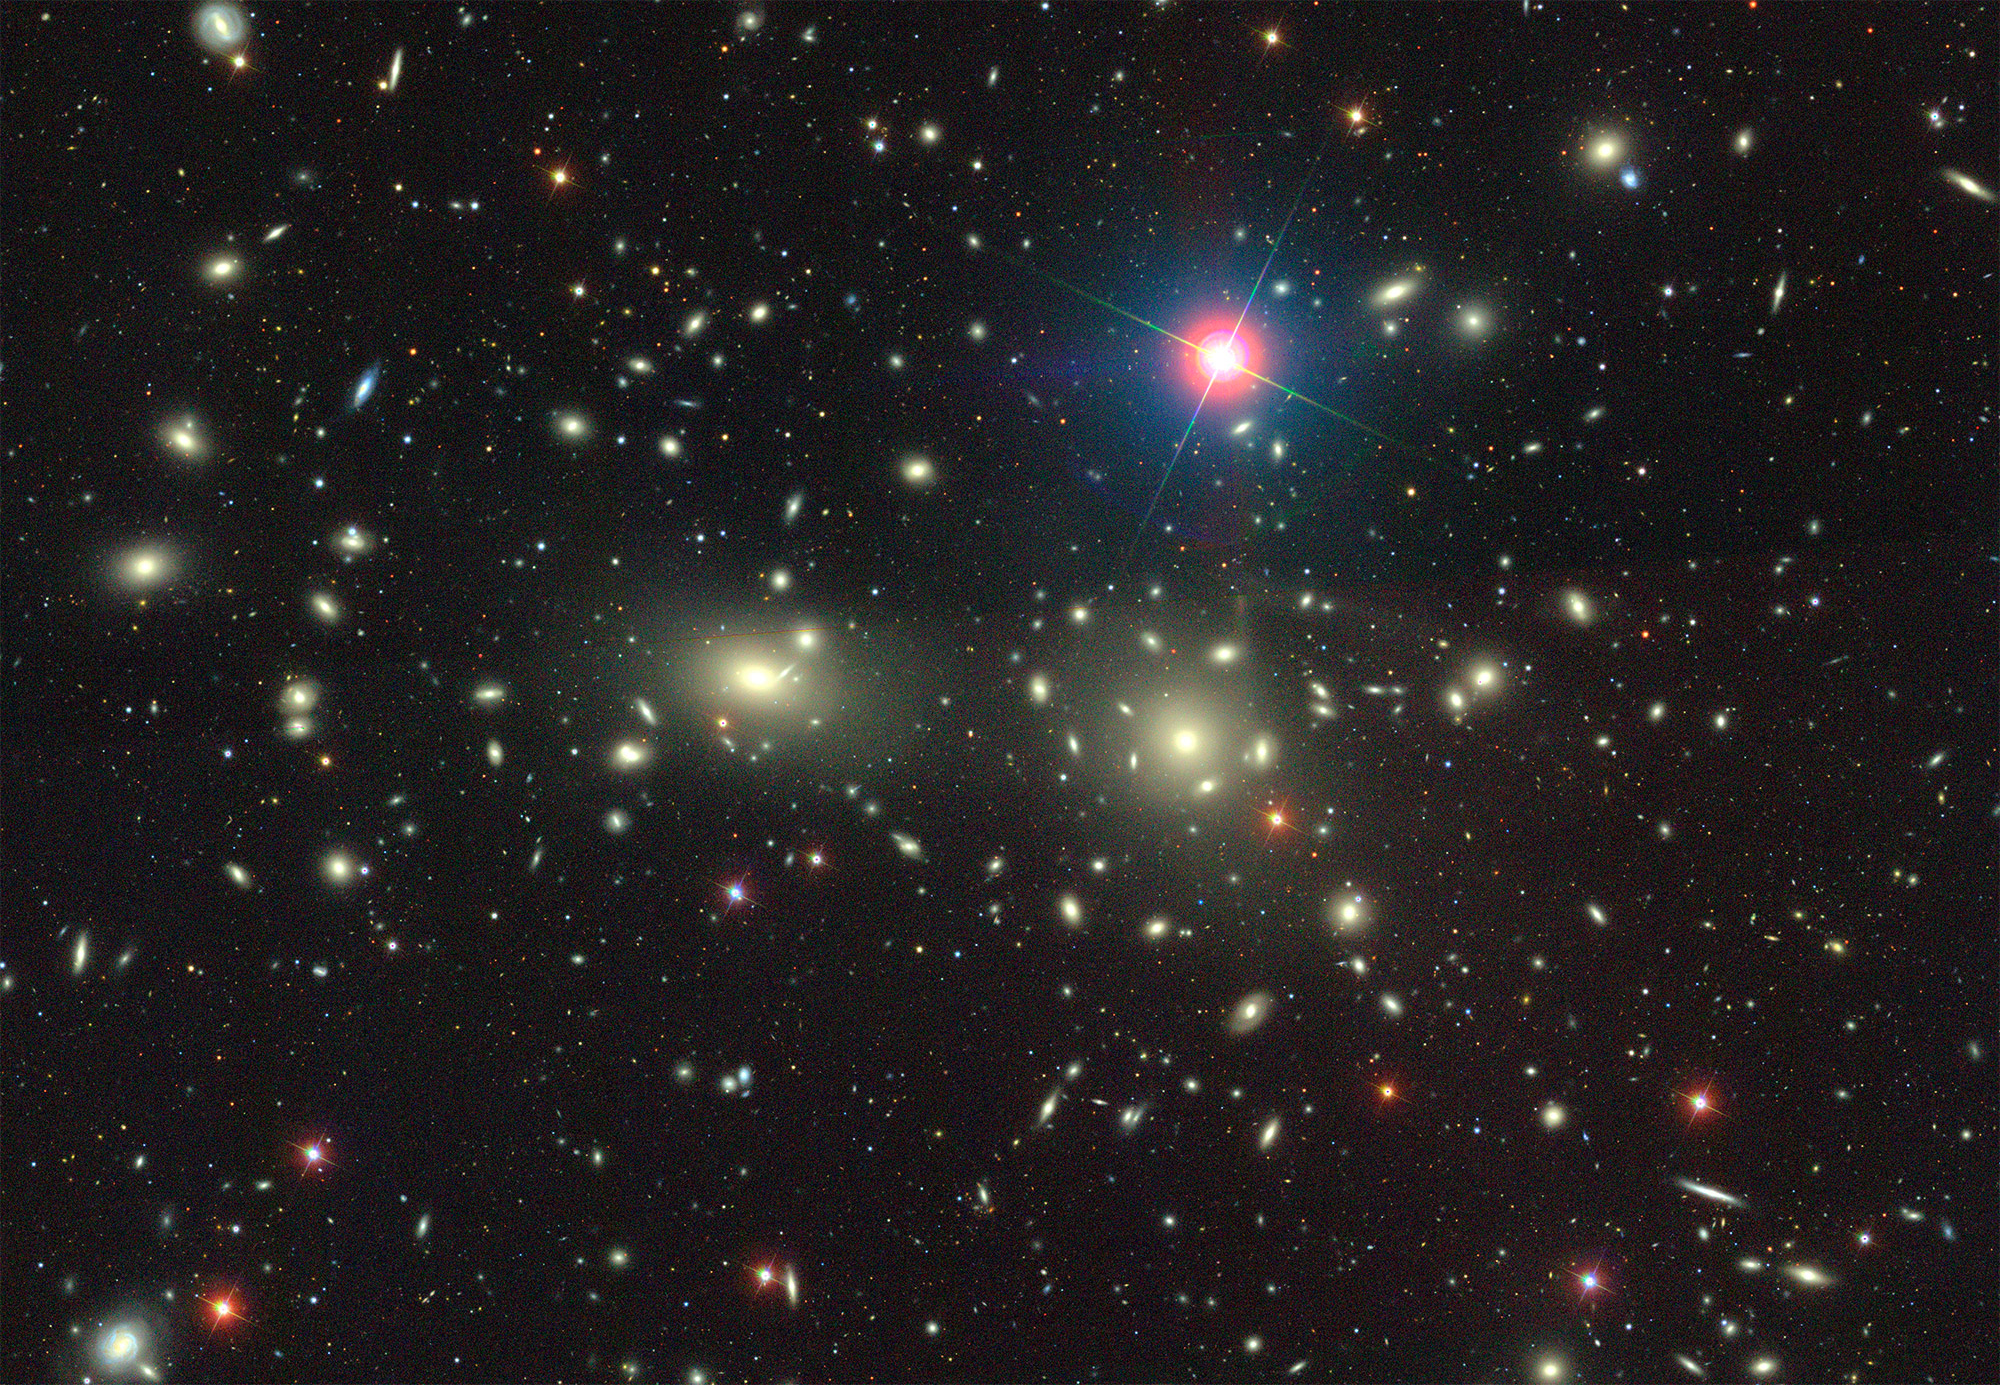

A Young Mammoth Cluster of Galaxies Sighted in the Early Universe

Coma Cluster image from the Sloan Digital Sky Survey.

Credit: NOIRLab/NSF/AURA/Sload Digitial Sky Survey/D. Lang